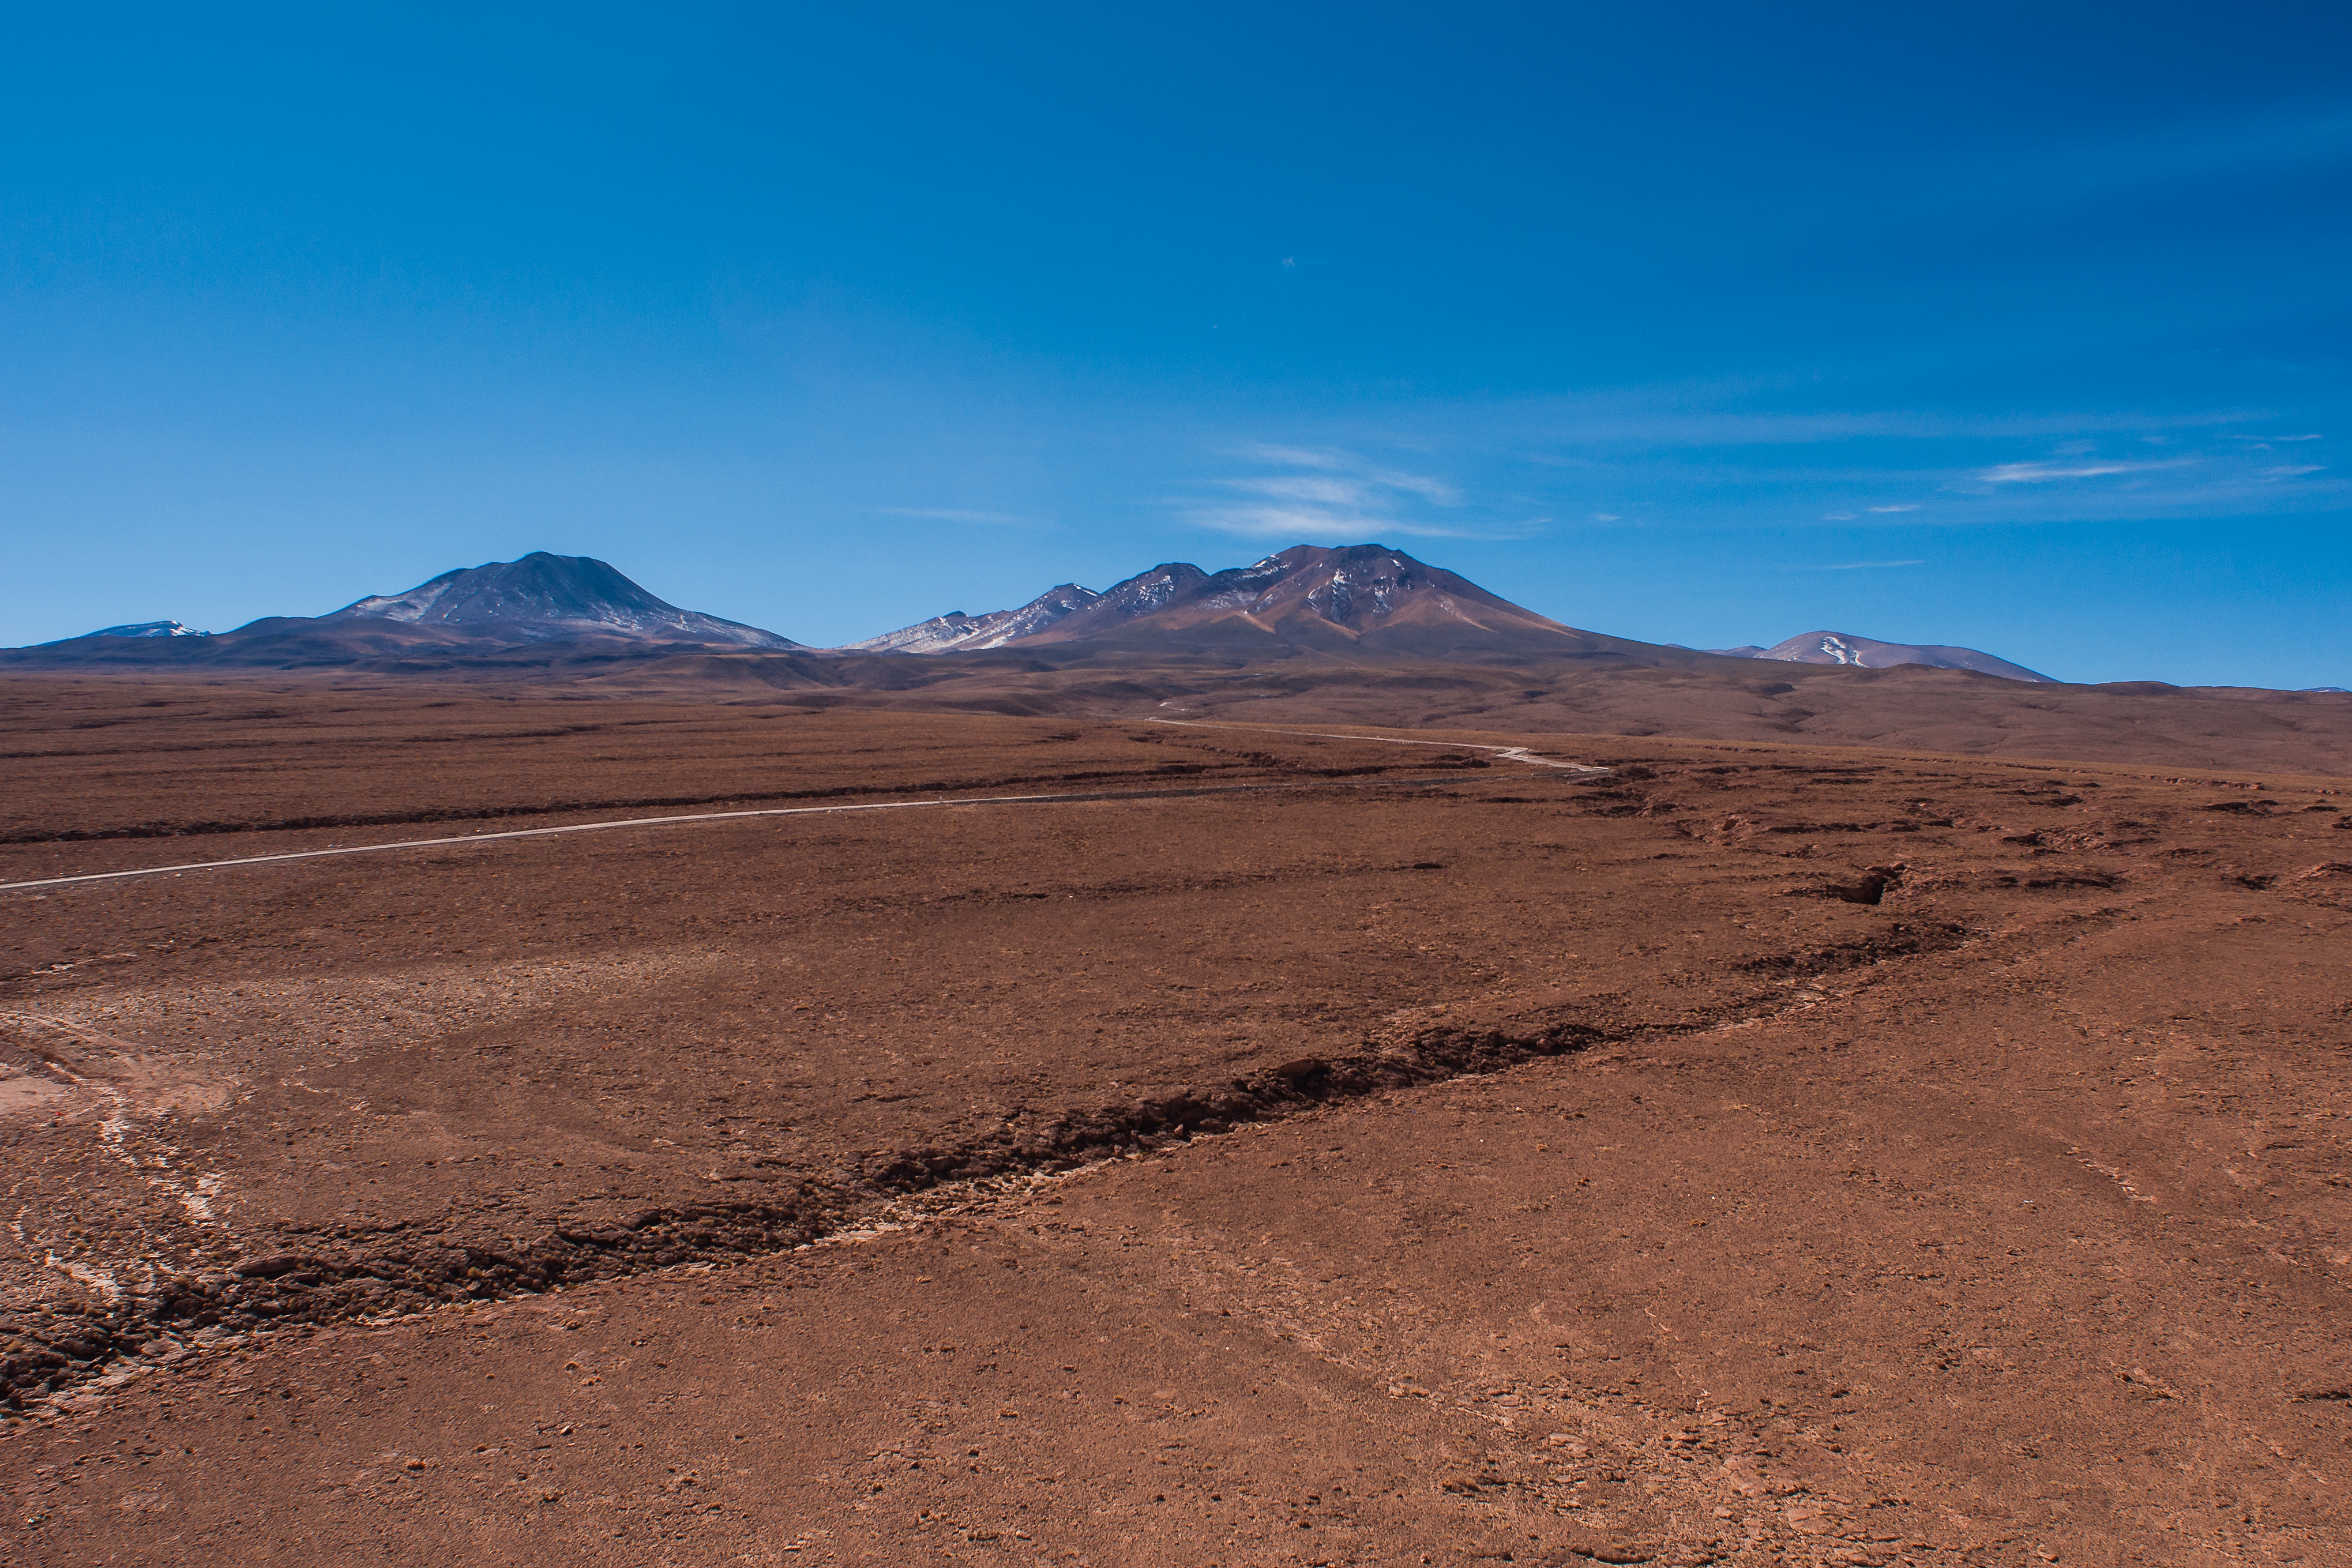

Desert dirt road

A dirt road winds through the rust-tinted Chilean Atacama desert near the Atacama Large Millimeter/submillimeter Array (ALMA) Operations Support Facility (OSF), where the array of antennas located high up on Chajnantor Plateau are remotely operated and maintained at a safe altitude.

Credit: ESO/Sergio Otarola